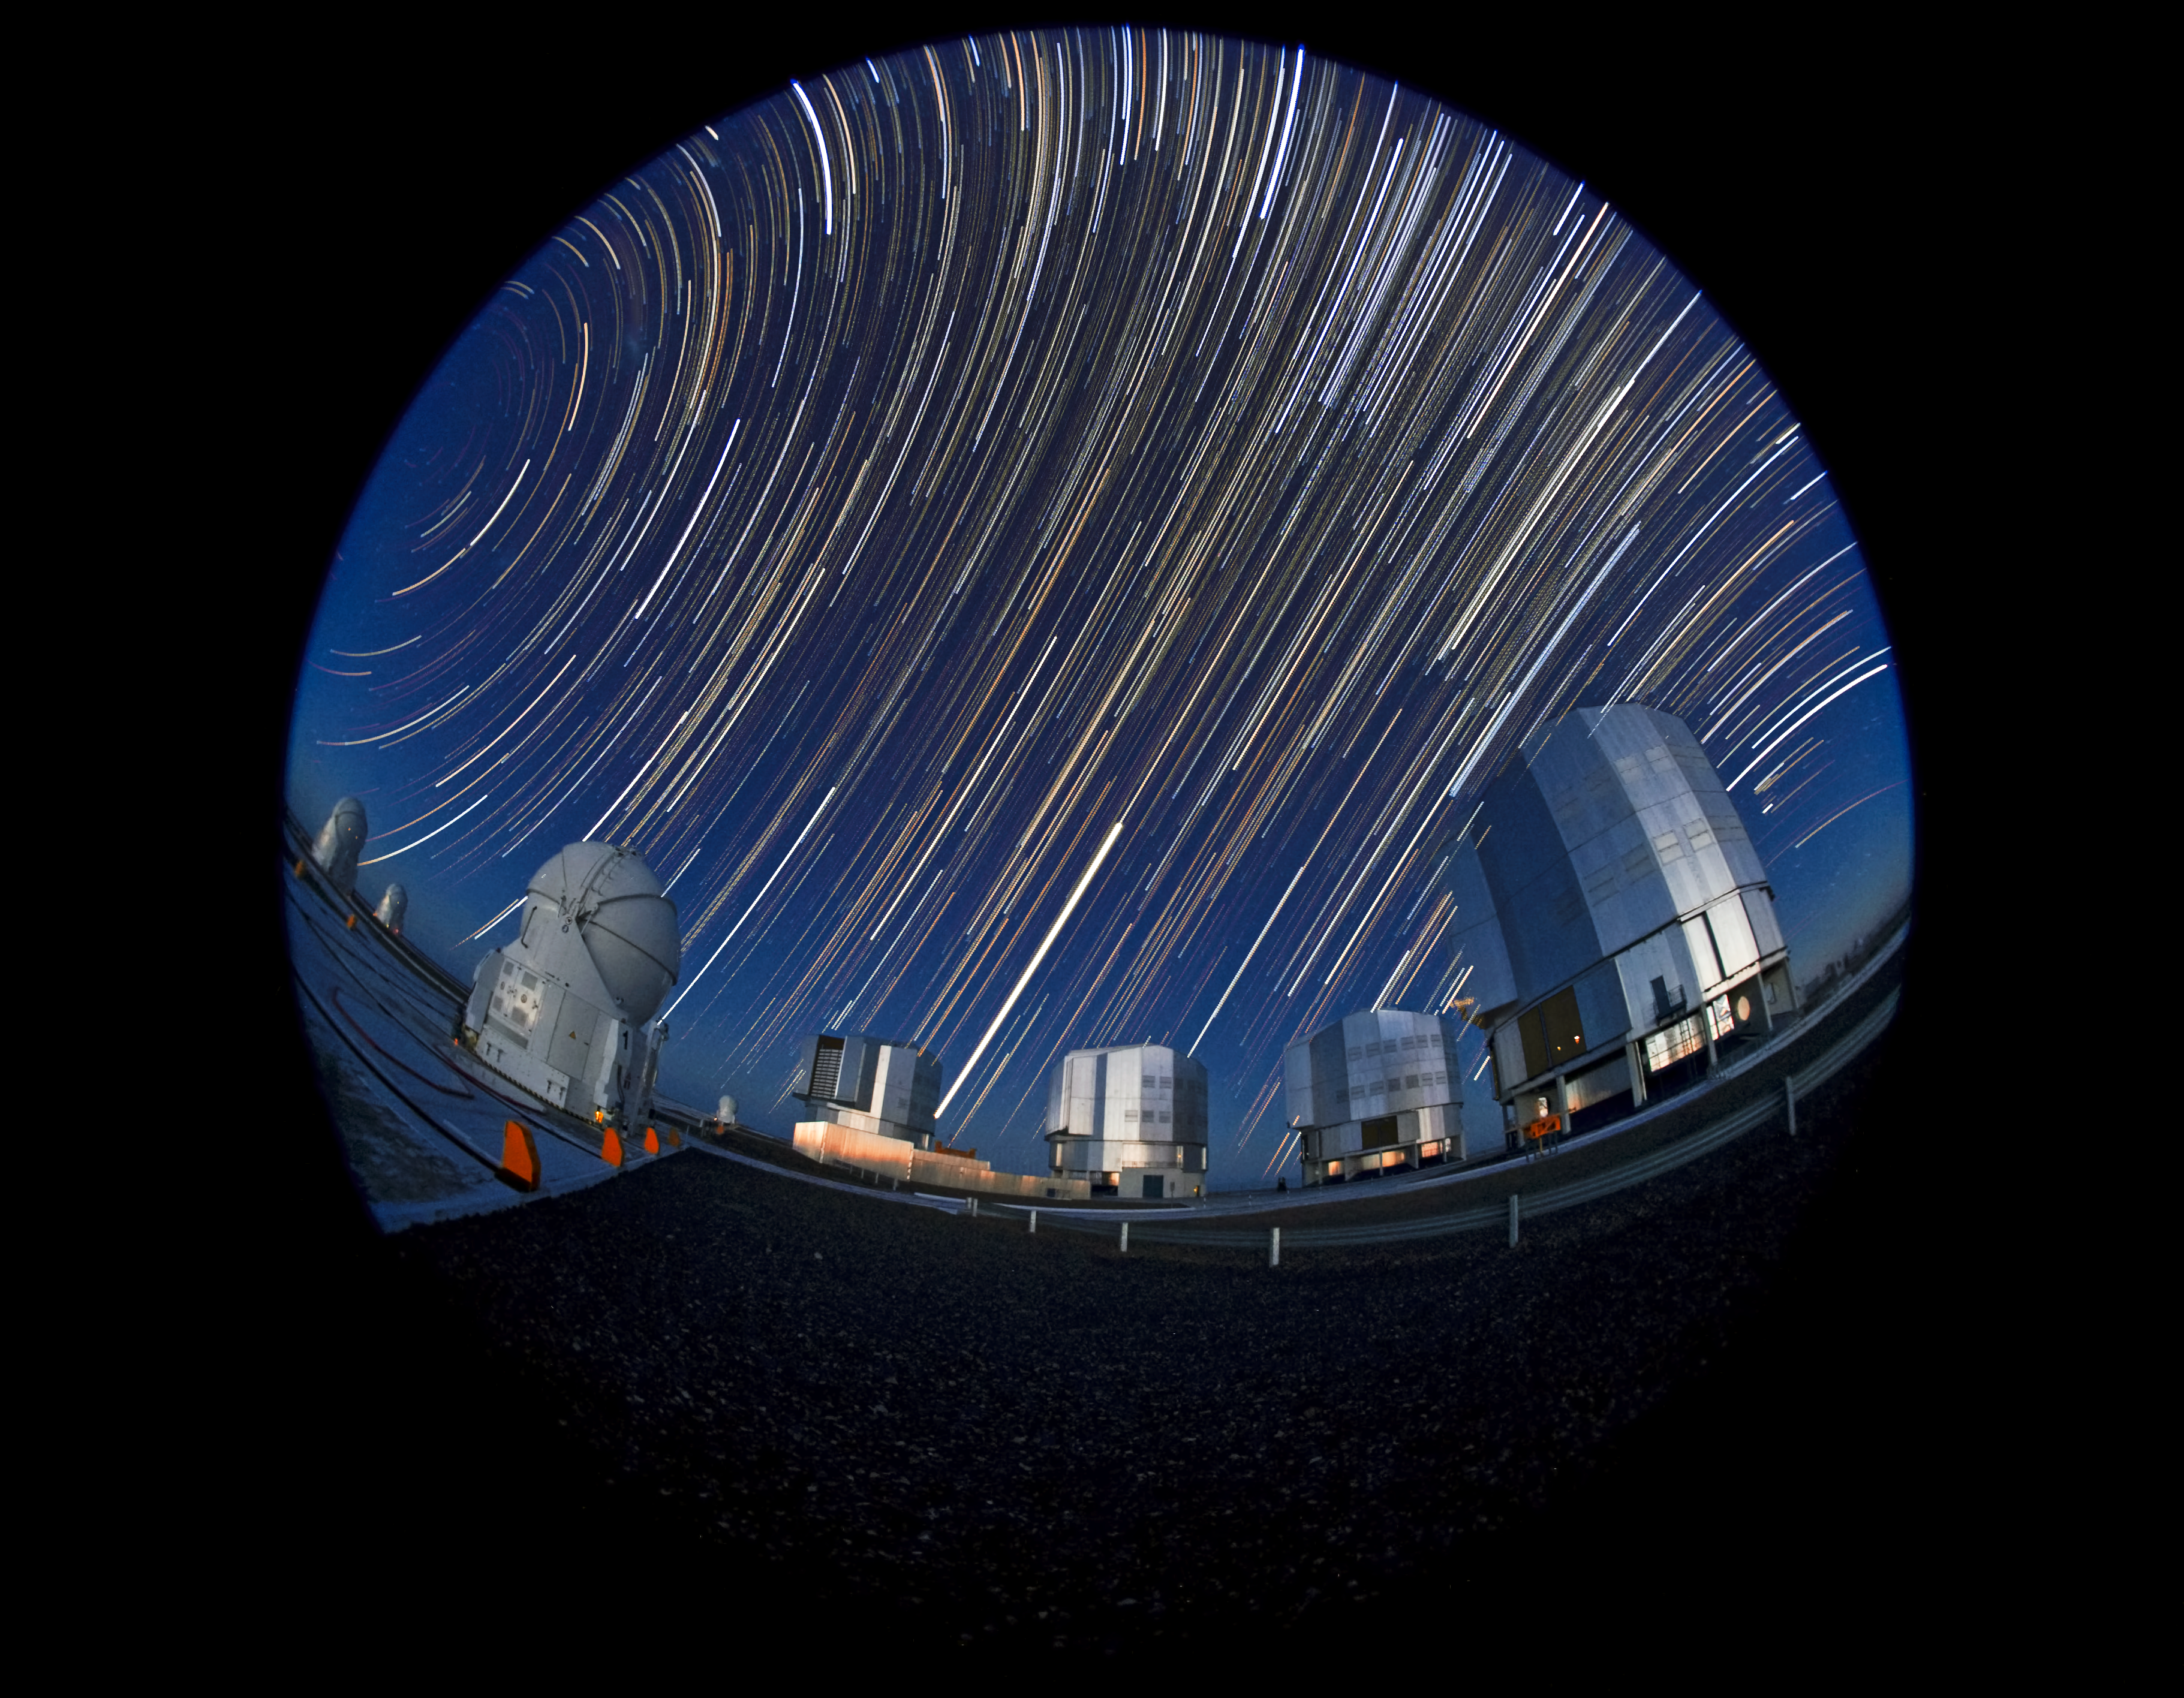

End of the night at Paranal Observatory

This image shows a long exposure photograph of Paranal Observatory, showing star trails above the Very Large Telescope. The photographer used a fish-eye lens to obtain the round effect.

Credit: ESO/S. Brunier